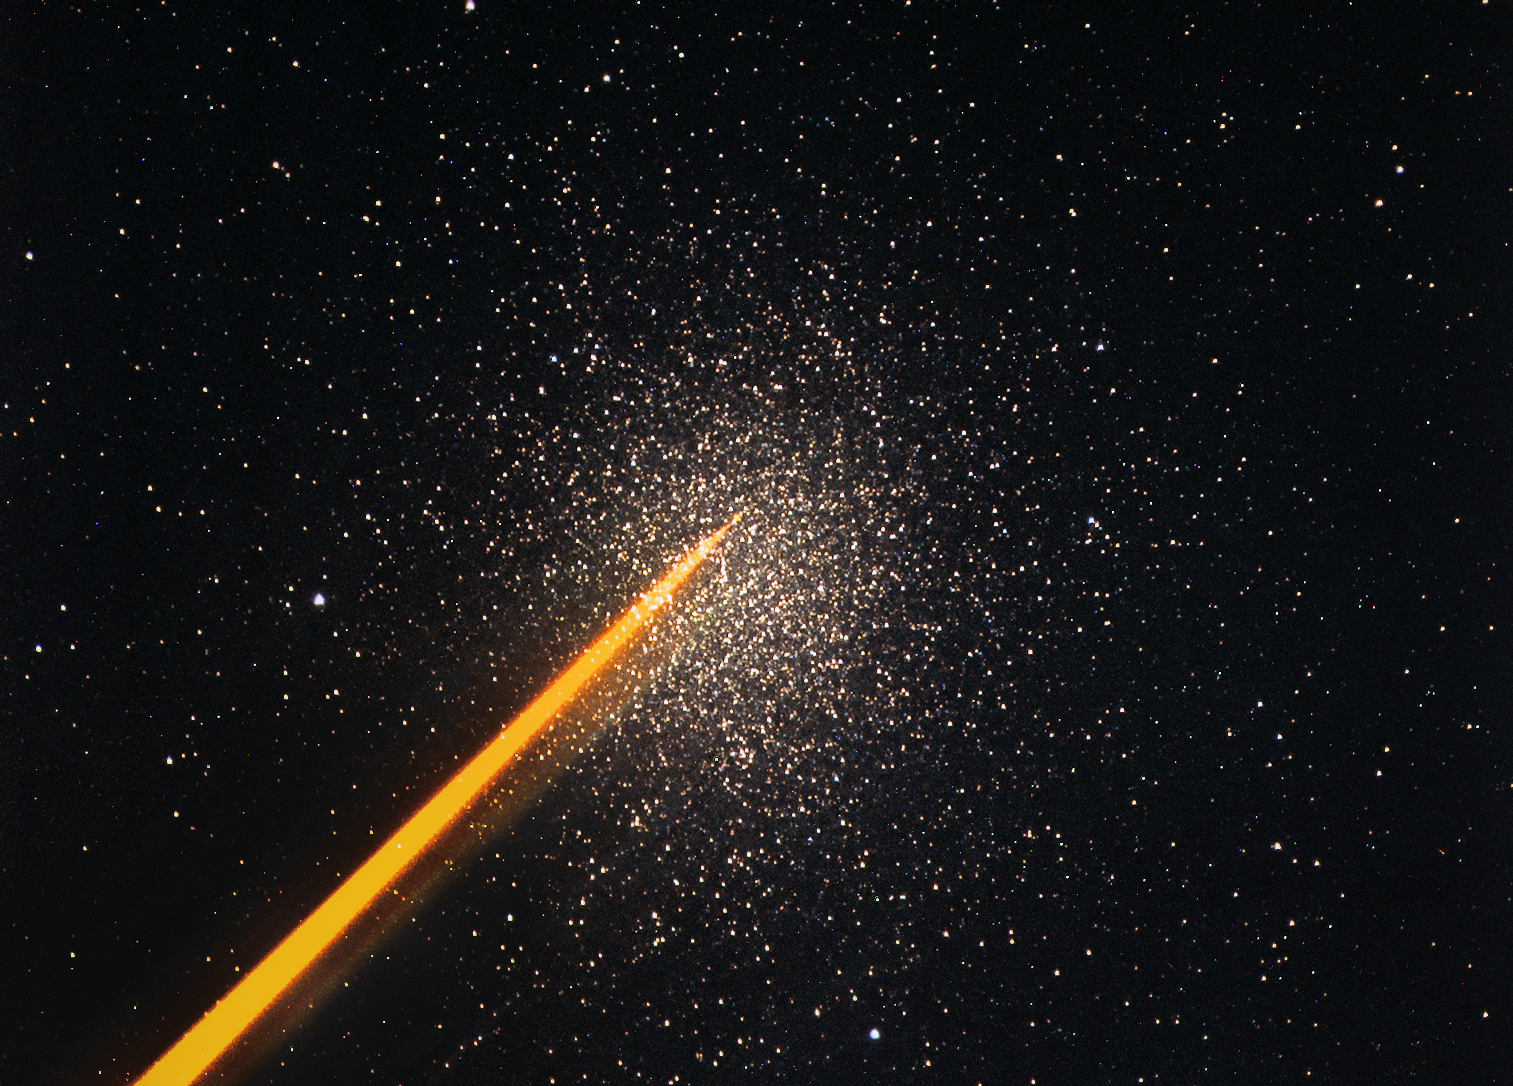

First light of new laser on Adaptive Optics Facility at Paranal

The 4 Laser Guide Star Facility (4LGSF) team have achieved first light with the first of four laser guide star units on Unit Telescope 4 (UT4) of ESO’s Very Large Telescope at Paranal. This is a key step on the way to creating the full Adaptive Optics Facility.

First light took place on the night of Wednesday 29 April 2015 and the first image of the 22-watt laser being launched, taken by the Laser Pointing Camera (LPC), shows the intense orange beam pointed at a globular cluster.

Credit: ESO/D. Bonaccini Calia and the 4LGSF team